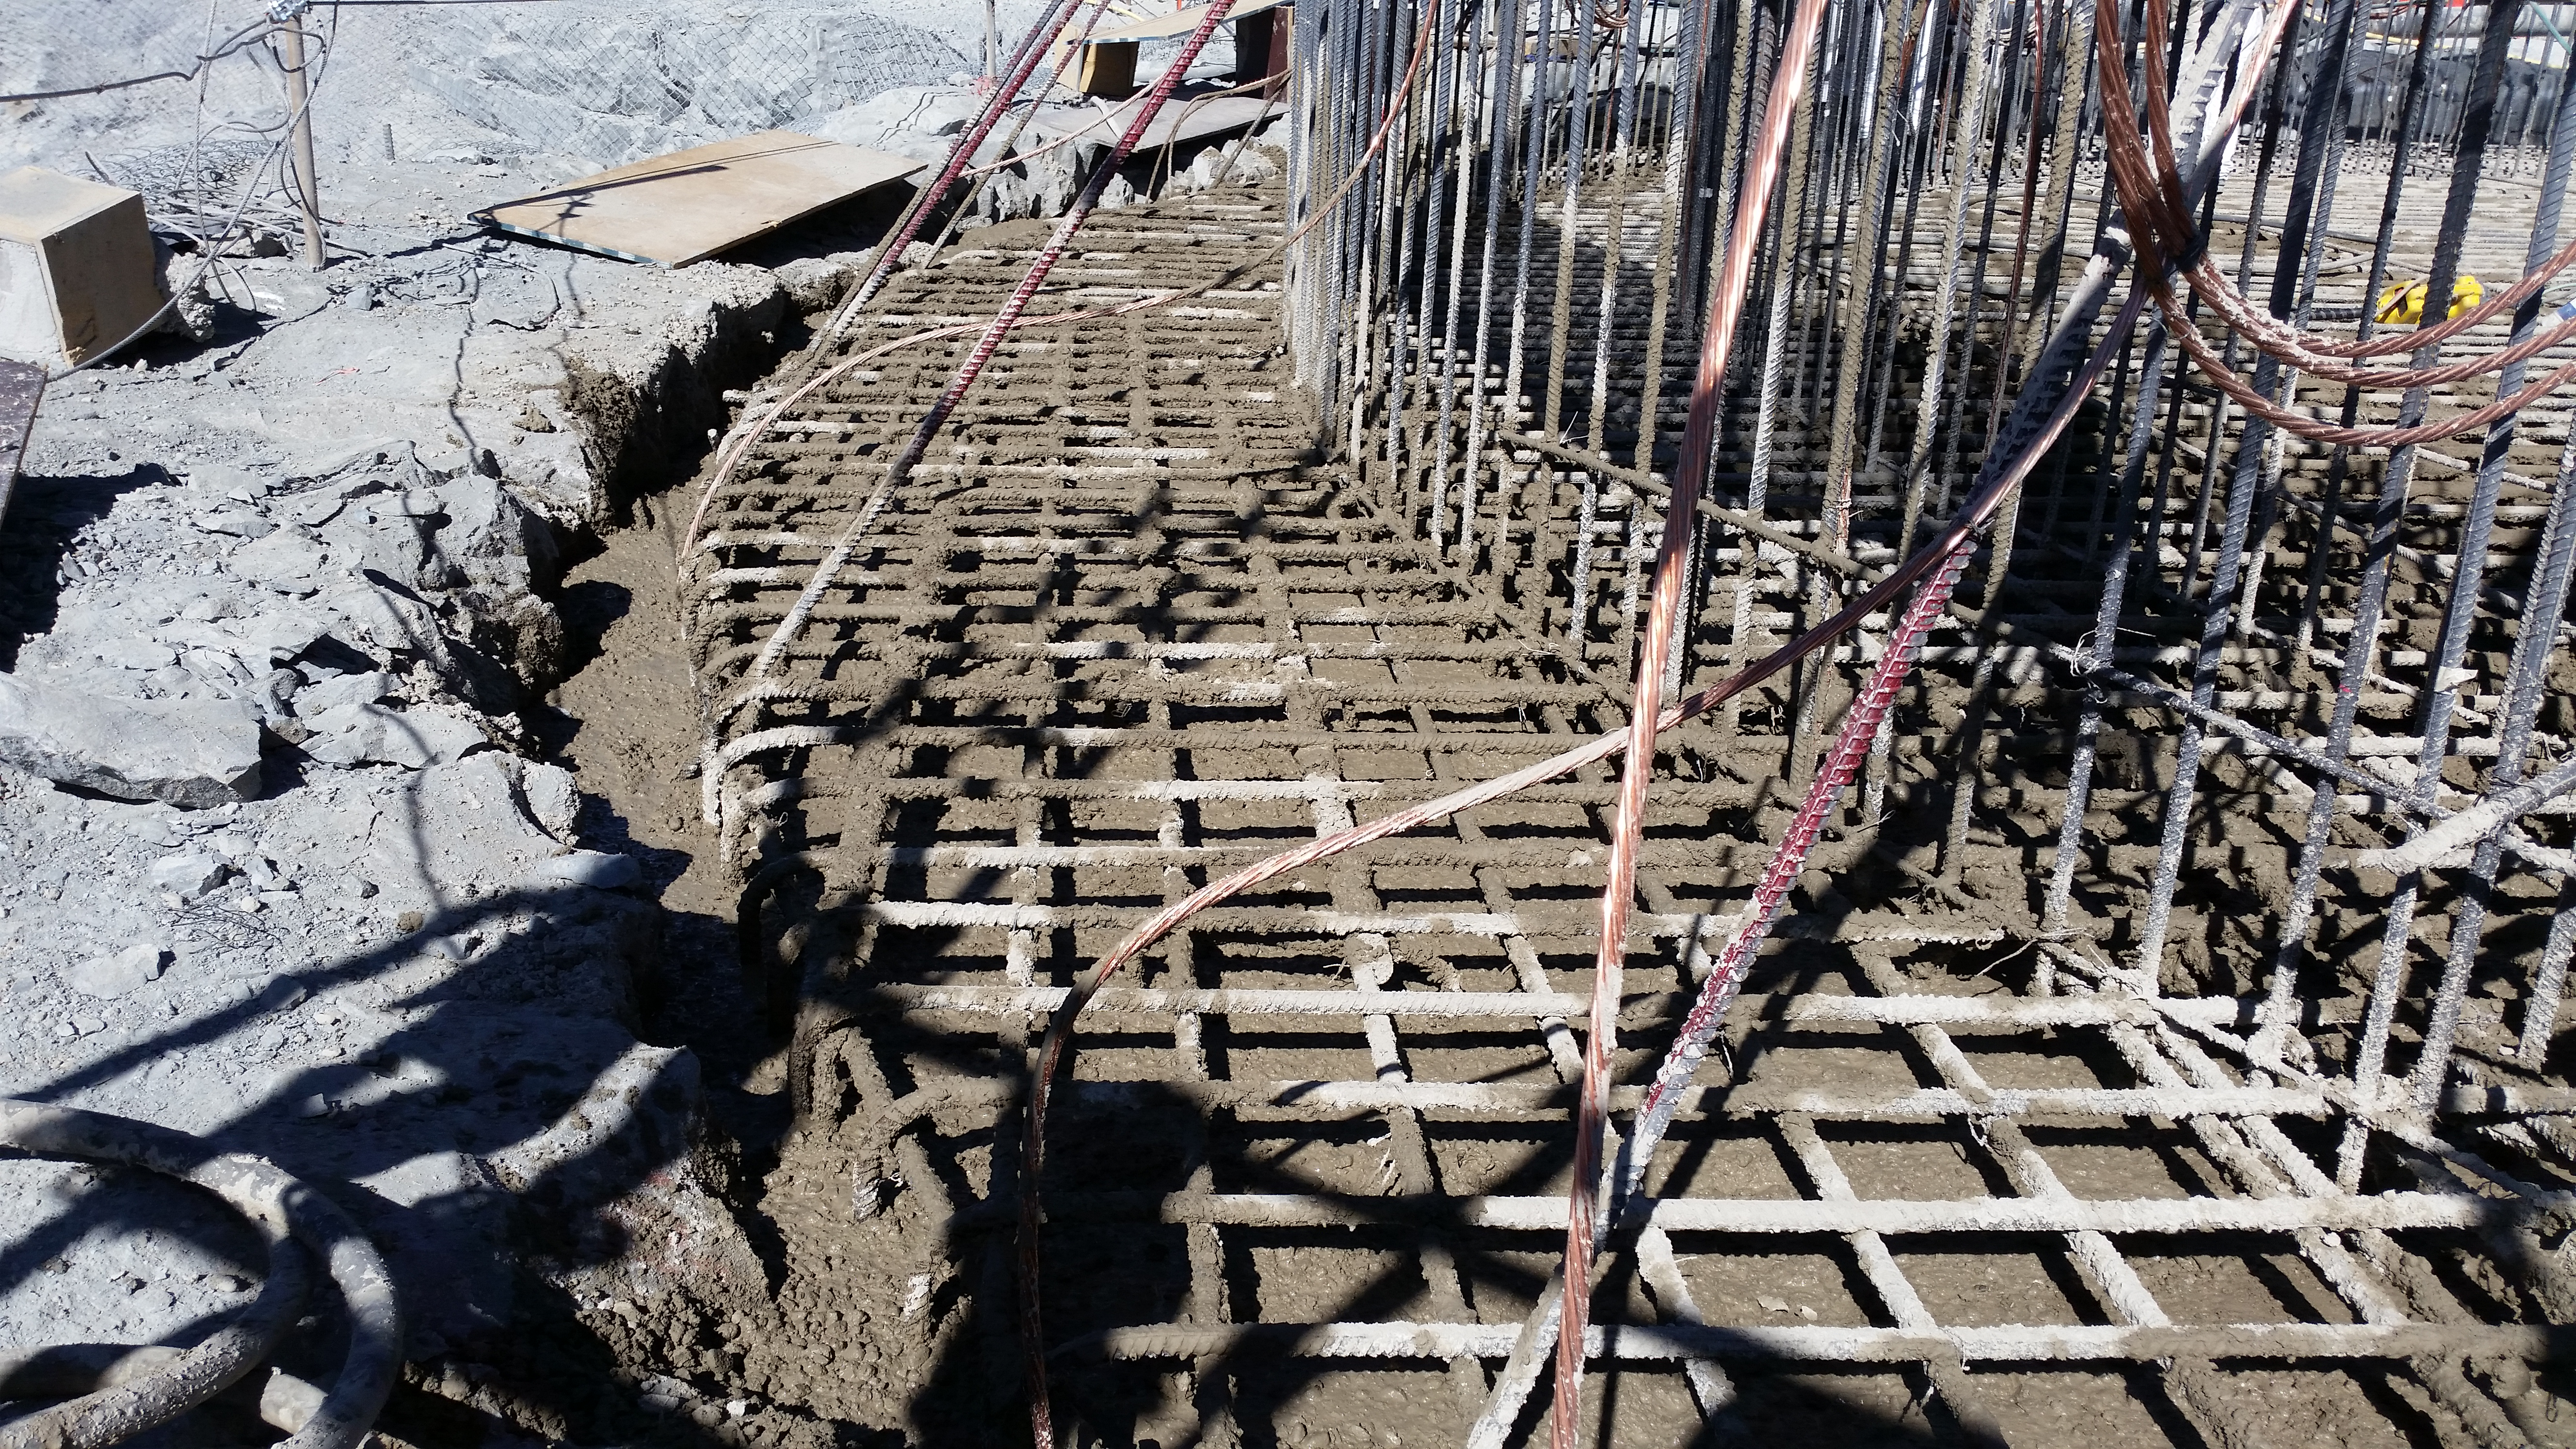

Foundation 11

General view: concrete in the pier foundation. Close to completion.

Credit: Rubin Observatory/NSF/AURA